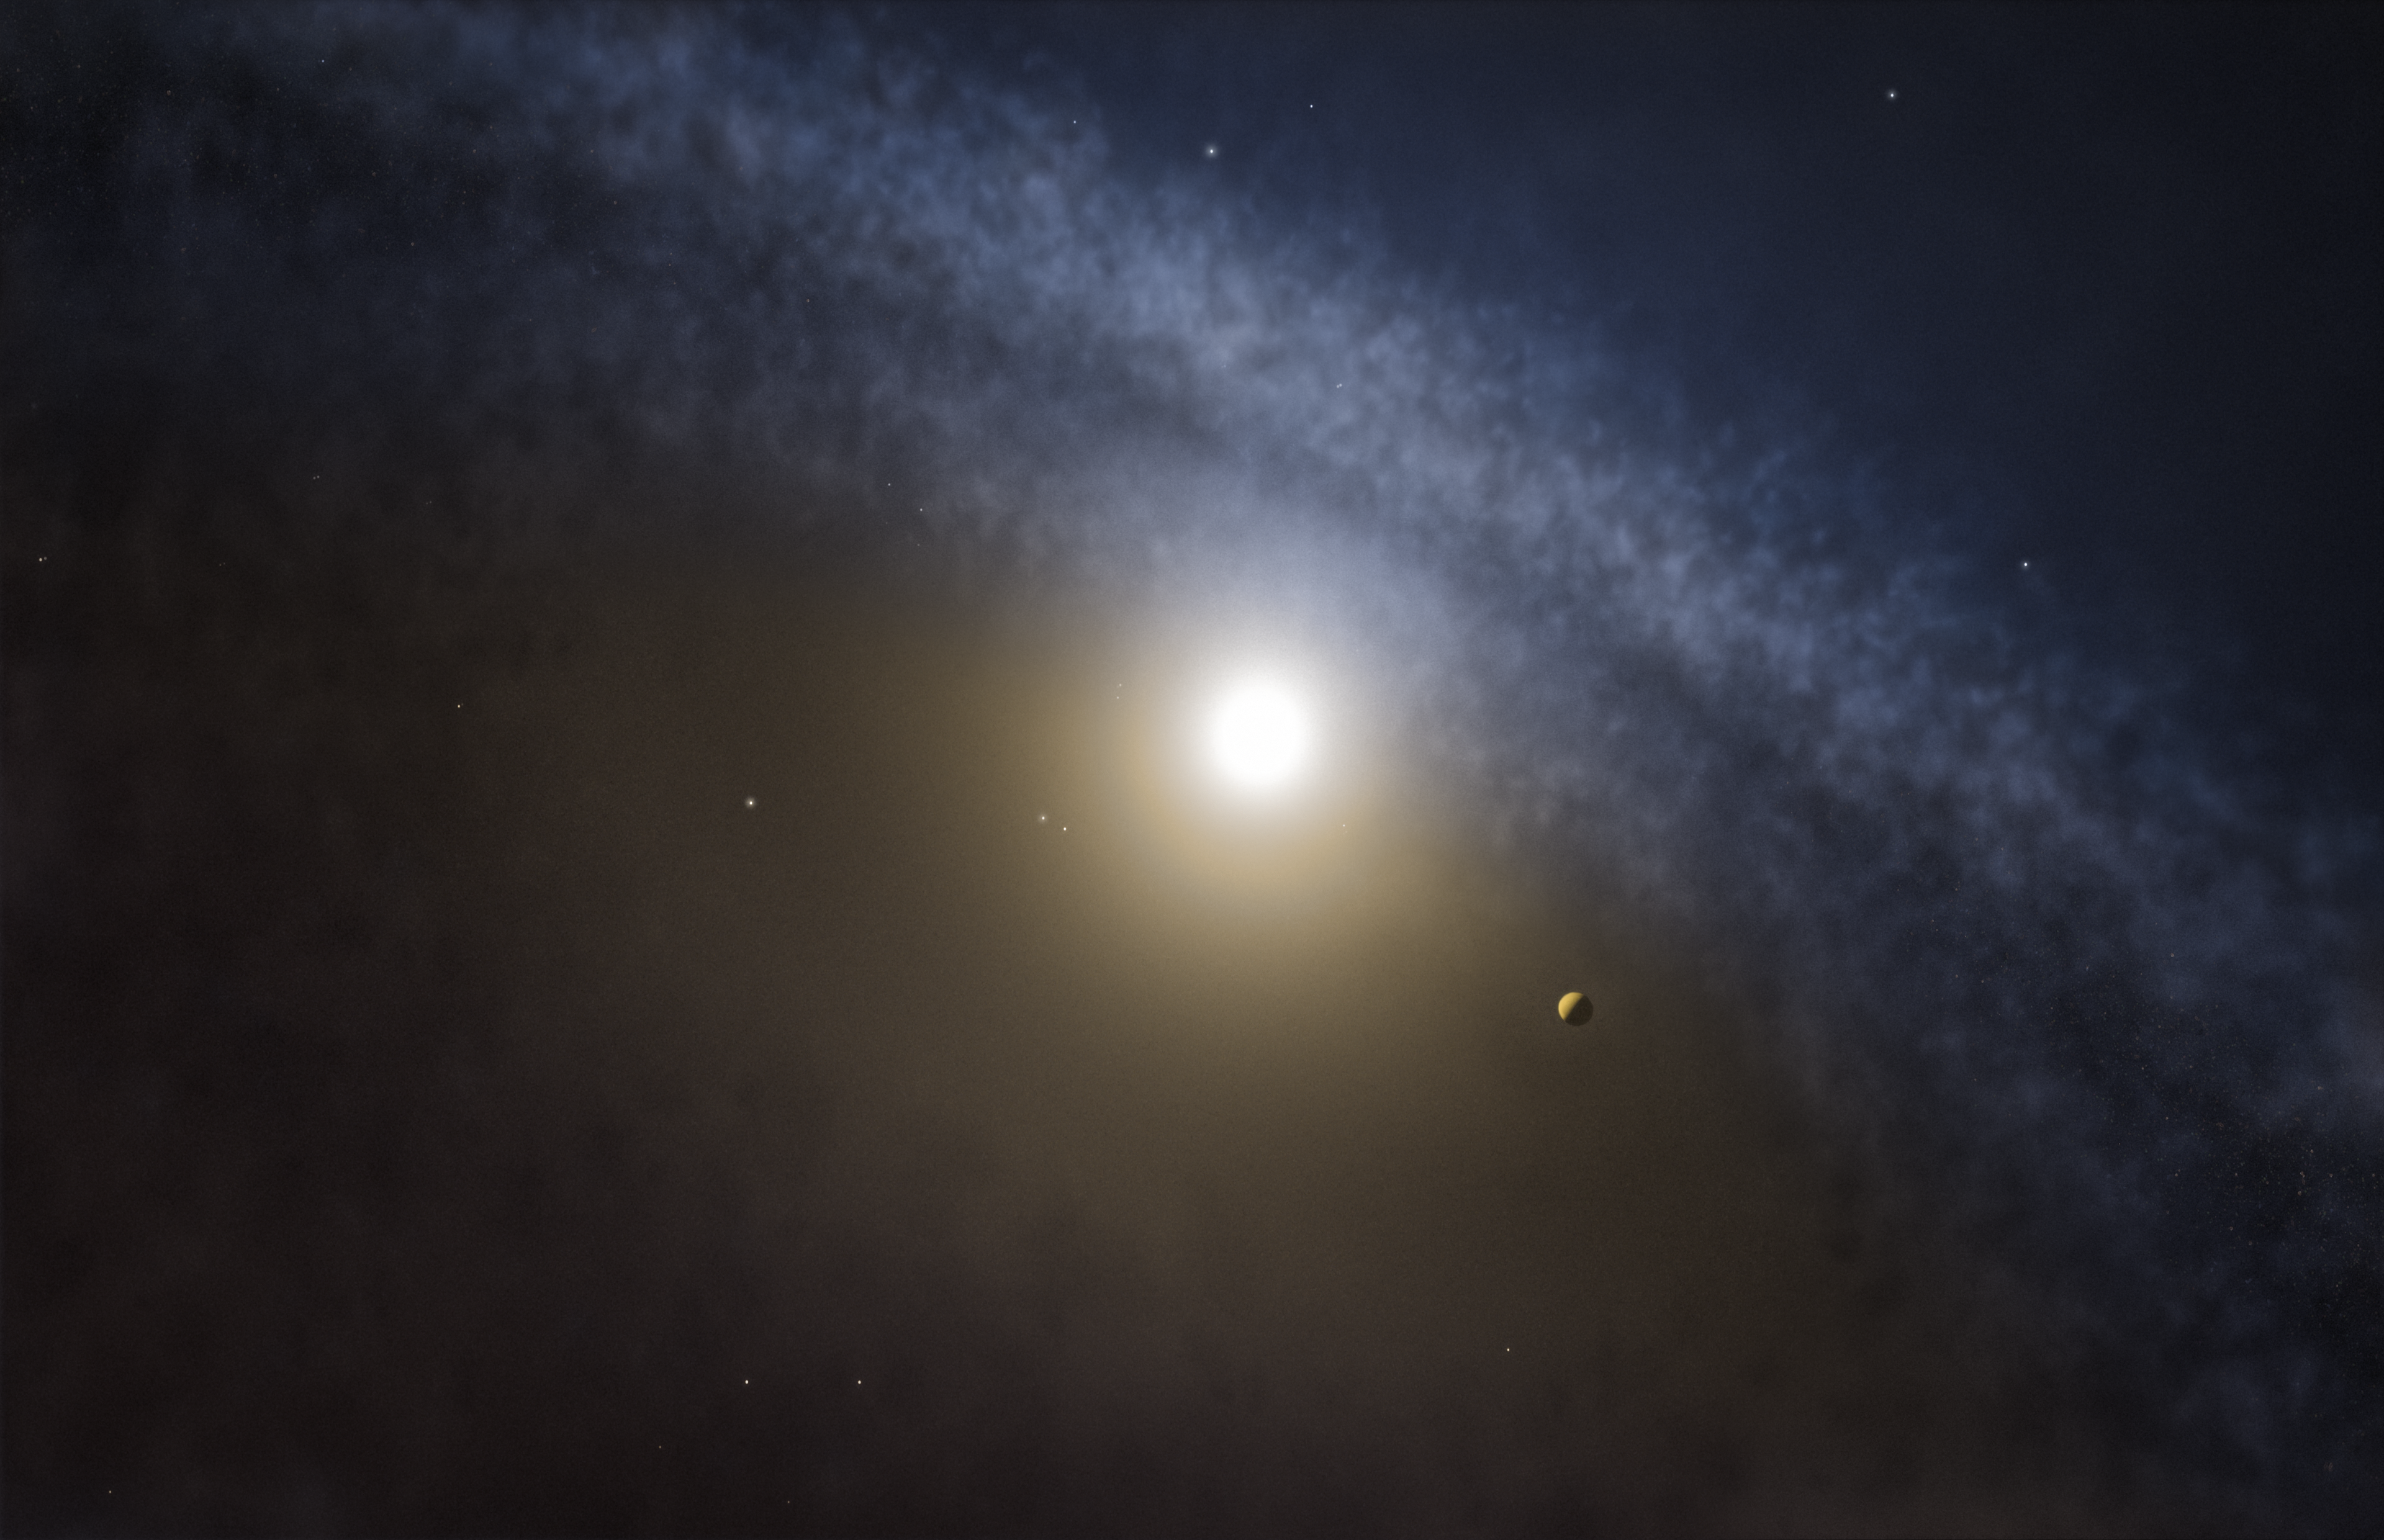

Artist’s impression of a transitional disc around a young star

Astronomers using the Atacama Large Millimeter/submillimeter Array (ALMA) have found telltale differences between the gaps in the gas and the dust in discs around four young stars. These new observations are the clearest indications yet that planets with masses several times that of Jupiter have recently formed in these discs.

Credit: ALMA (ESO/NAOJ/NRAO)/M. Kornmesser